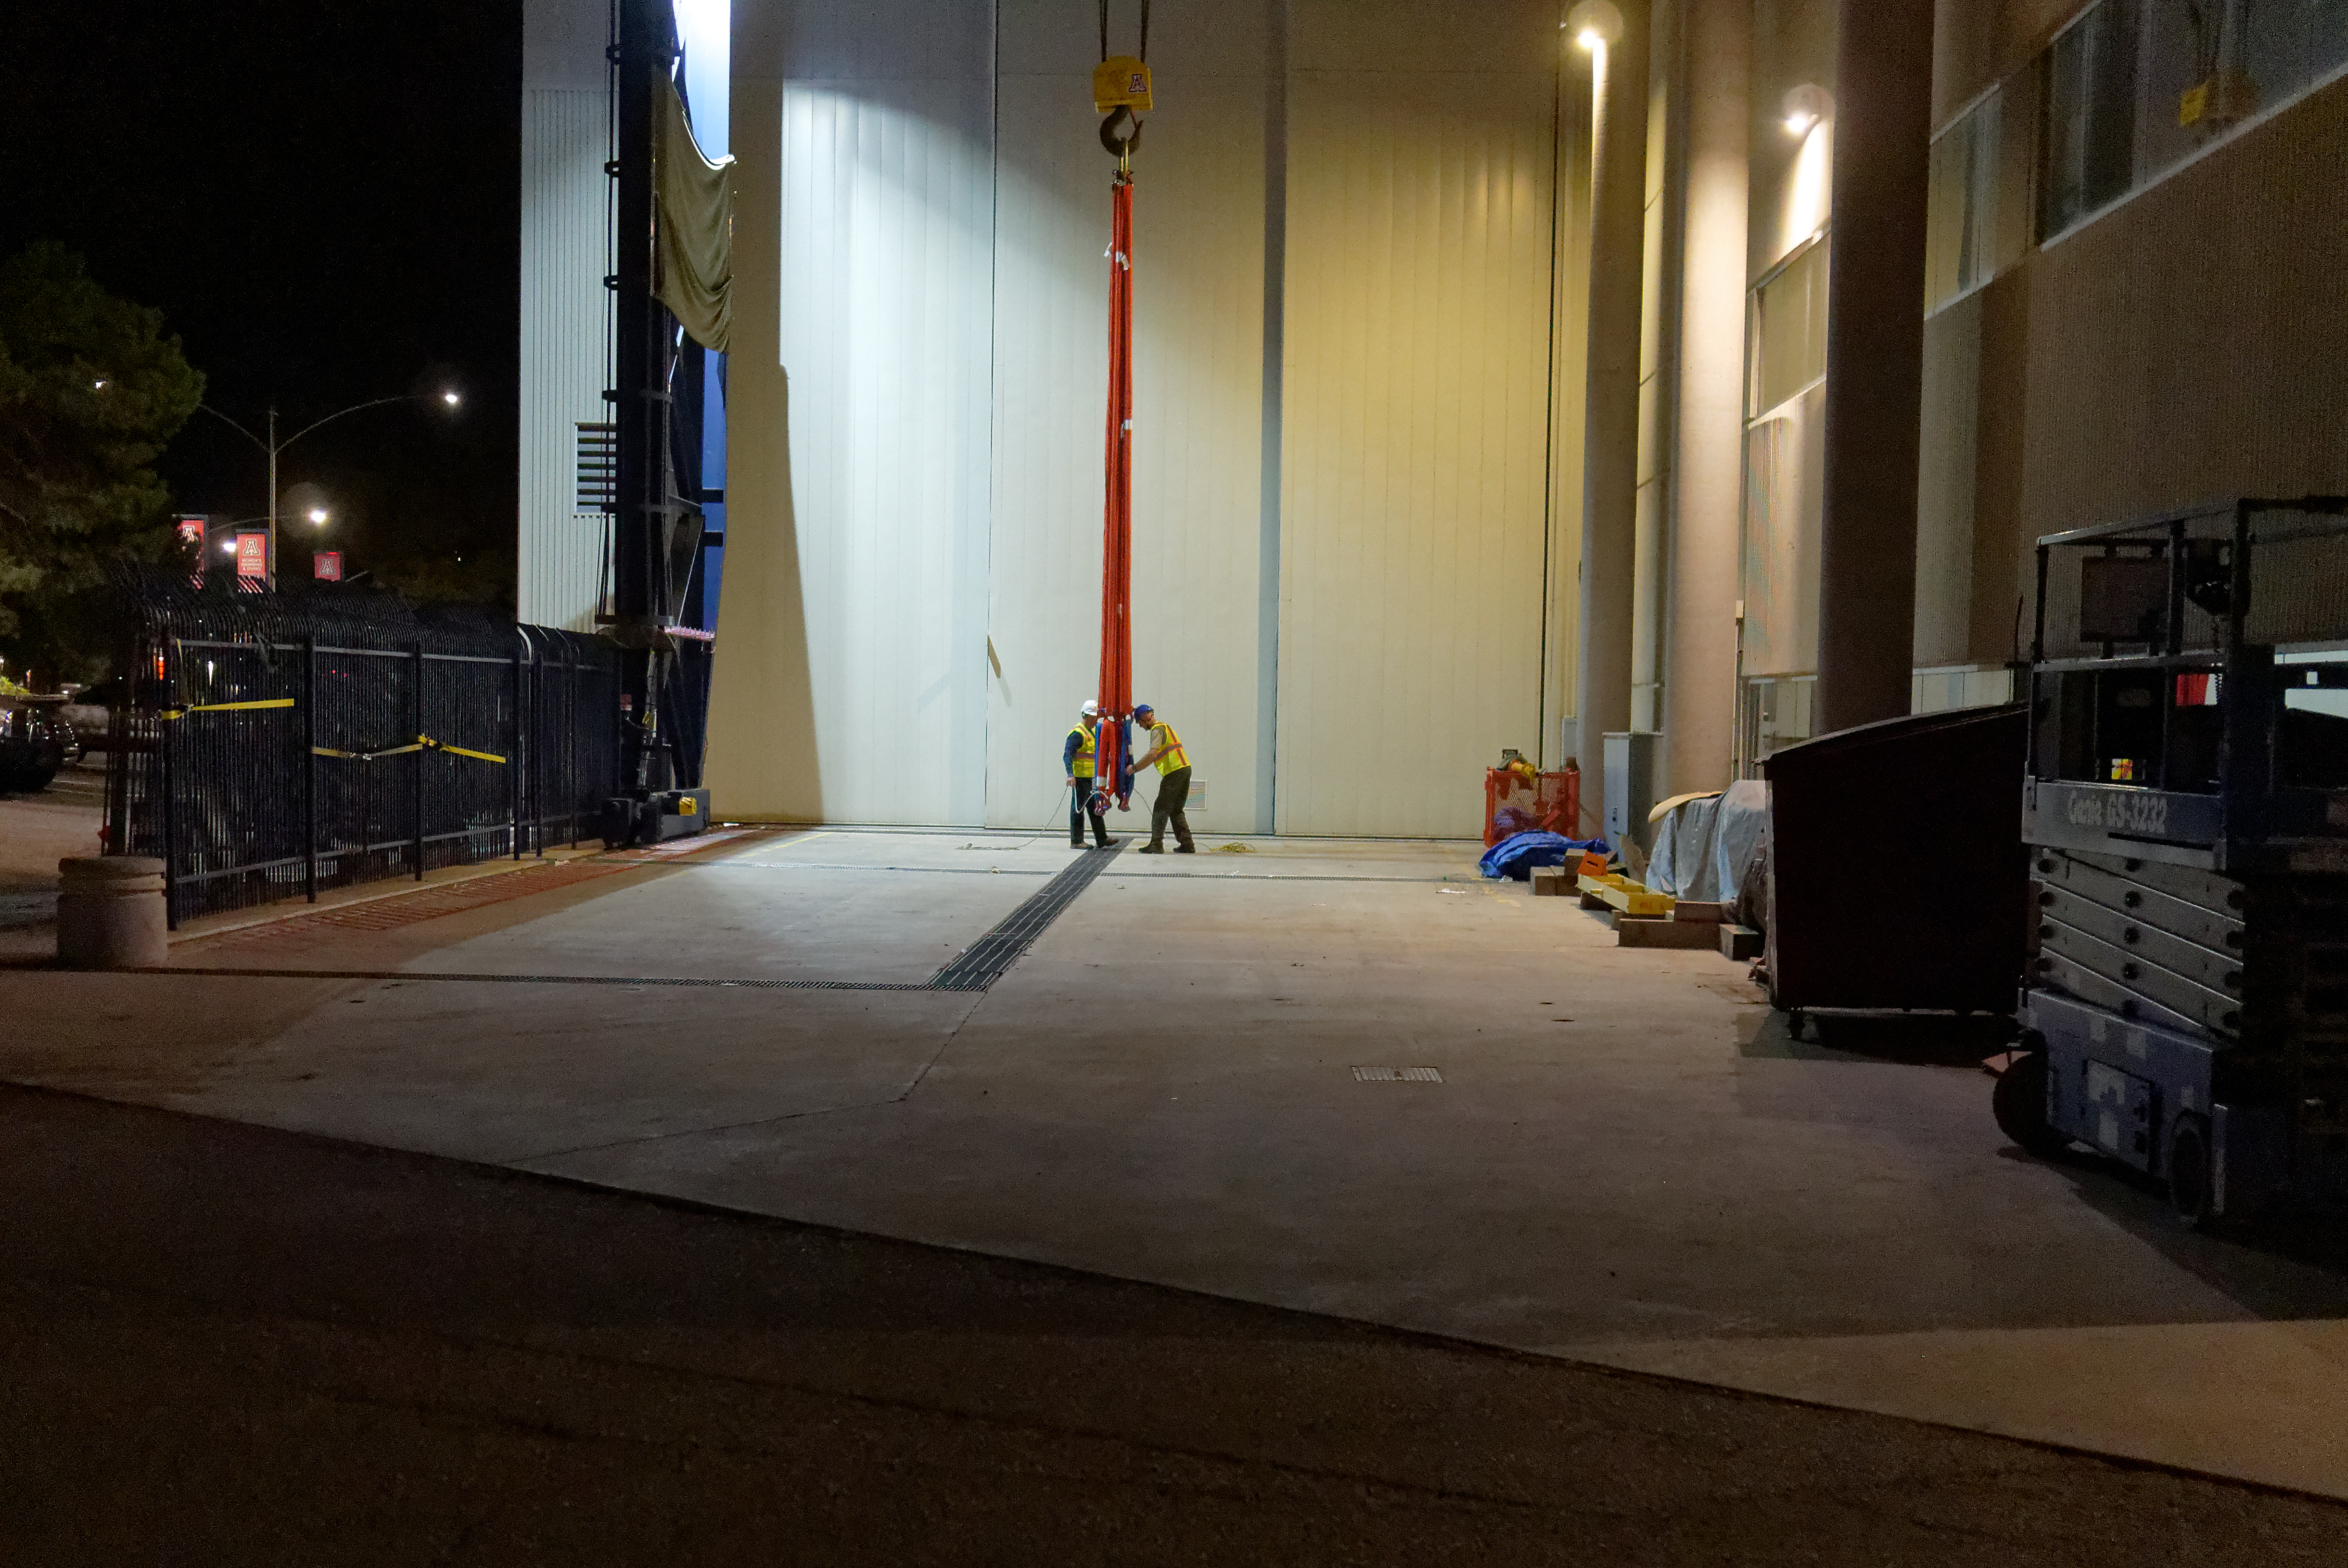

M1M3 Cell Move CAID to Mirror Lab

Early in the morning on October 10, 2018, the Primary/Tertiary Mirror (M1M3) Cell (the steel structure that supports the mirror) was moved from CAID Industries, where it was manufactured, to the Richard F. Caris Mirror Lab on the University of Arizona campus. At the Mirror Lab it will be integrated with the M1M3 mirror, which is scheduled to be removed from storage and delivered to the Mirror Lab next week. Here, staff from the Mirror Lab waits for the truck to back into place.

Credit: Rubin Observatory/NSF/AURA